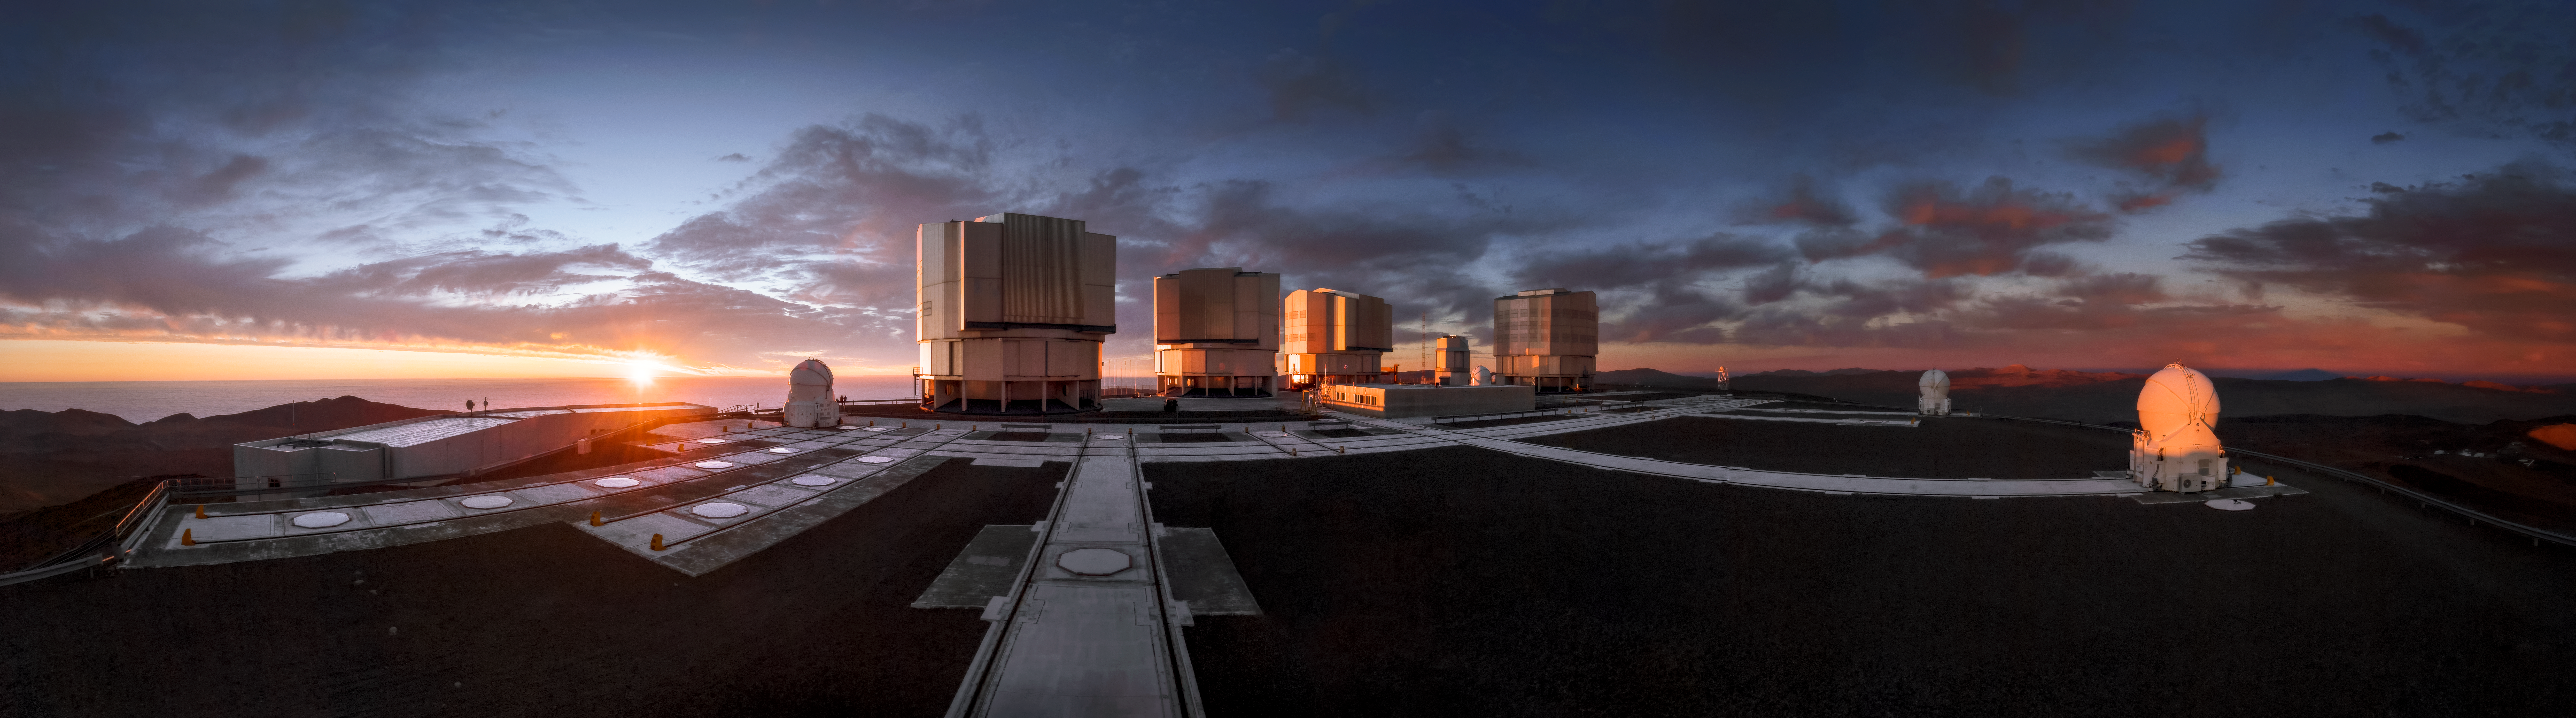

Paranal-orama

The Unit Telescopes of ESO’s Very Large Telescope (VLT) sit on their platform framed against a dramatic sunset in this panorama of Paranal. Each UT has a mirror 8.2 metres in diameter, putting them among some of the largest single-mirror telescopes in the world. Individually, each one can see astronomical objects four billion times fainter than what can be seen with the unaided eye, and used in combination they are even more powerful. The clouds in this image make for an interesting backdrop, but Paranal has excellent overall viewing conditions; with about 300 clear nights per year, it is the ideal location for astronomers to make the best use of the sophisticated VLT to study the night sky and deepen our understanding of the Universe.

Credit: A. Ghizzi Panizza/ESO